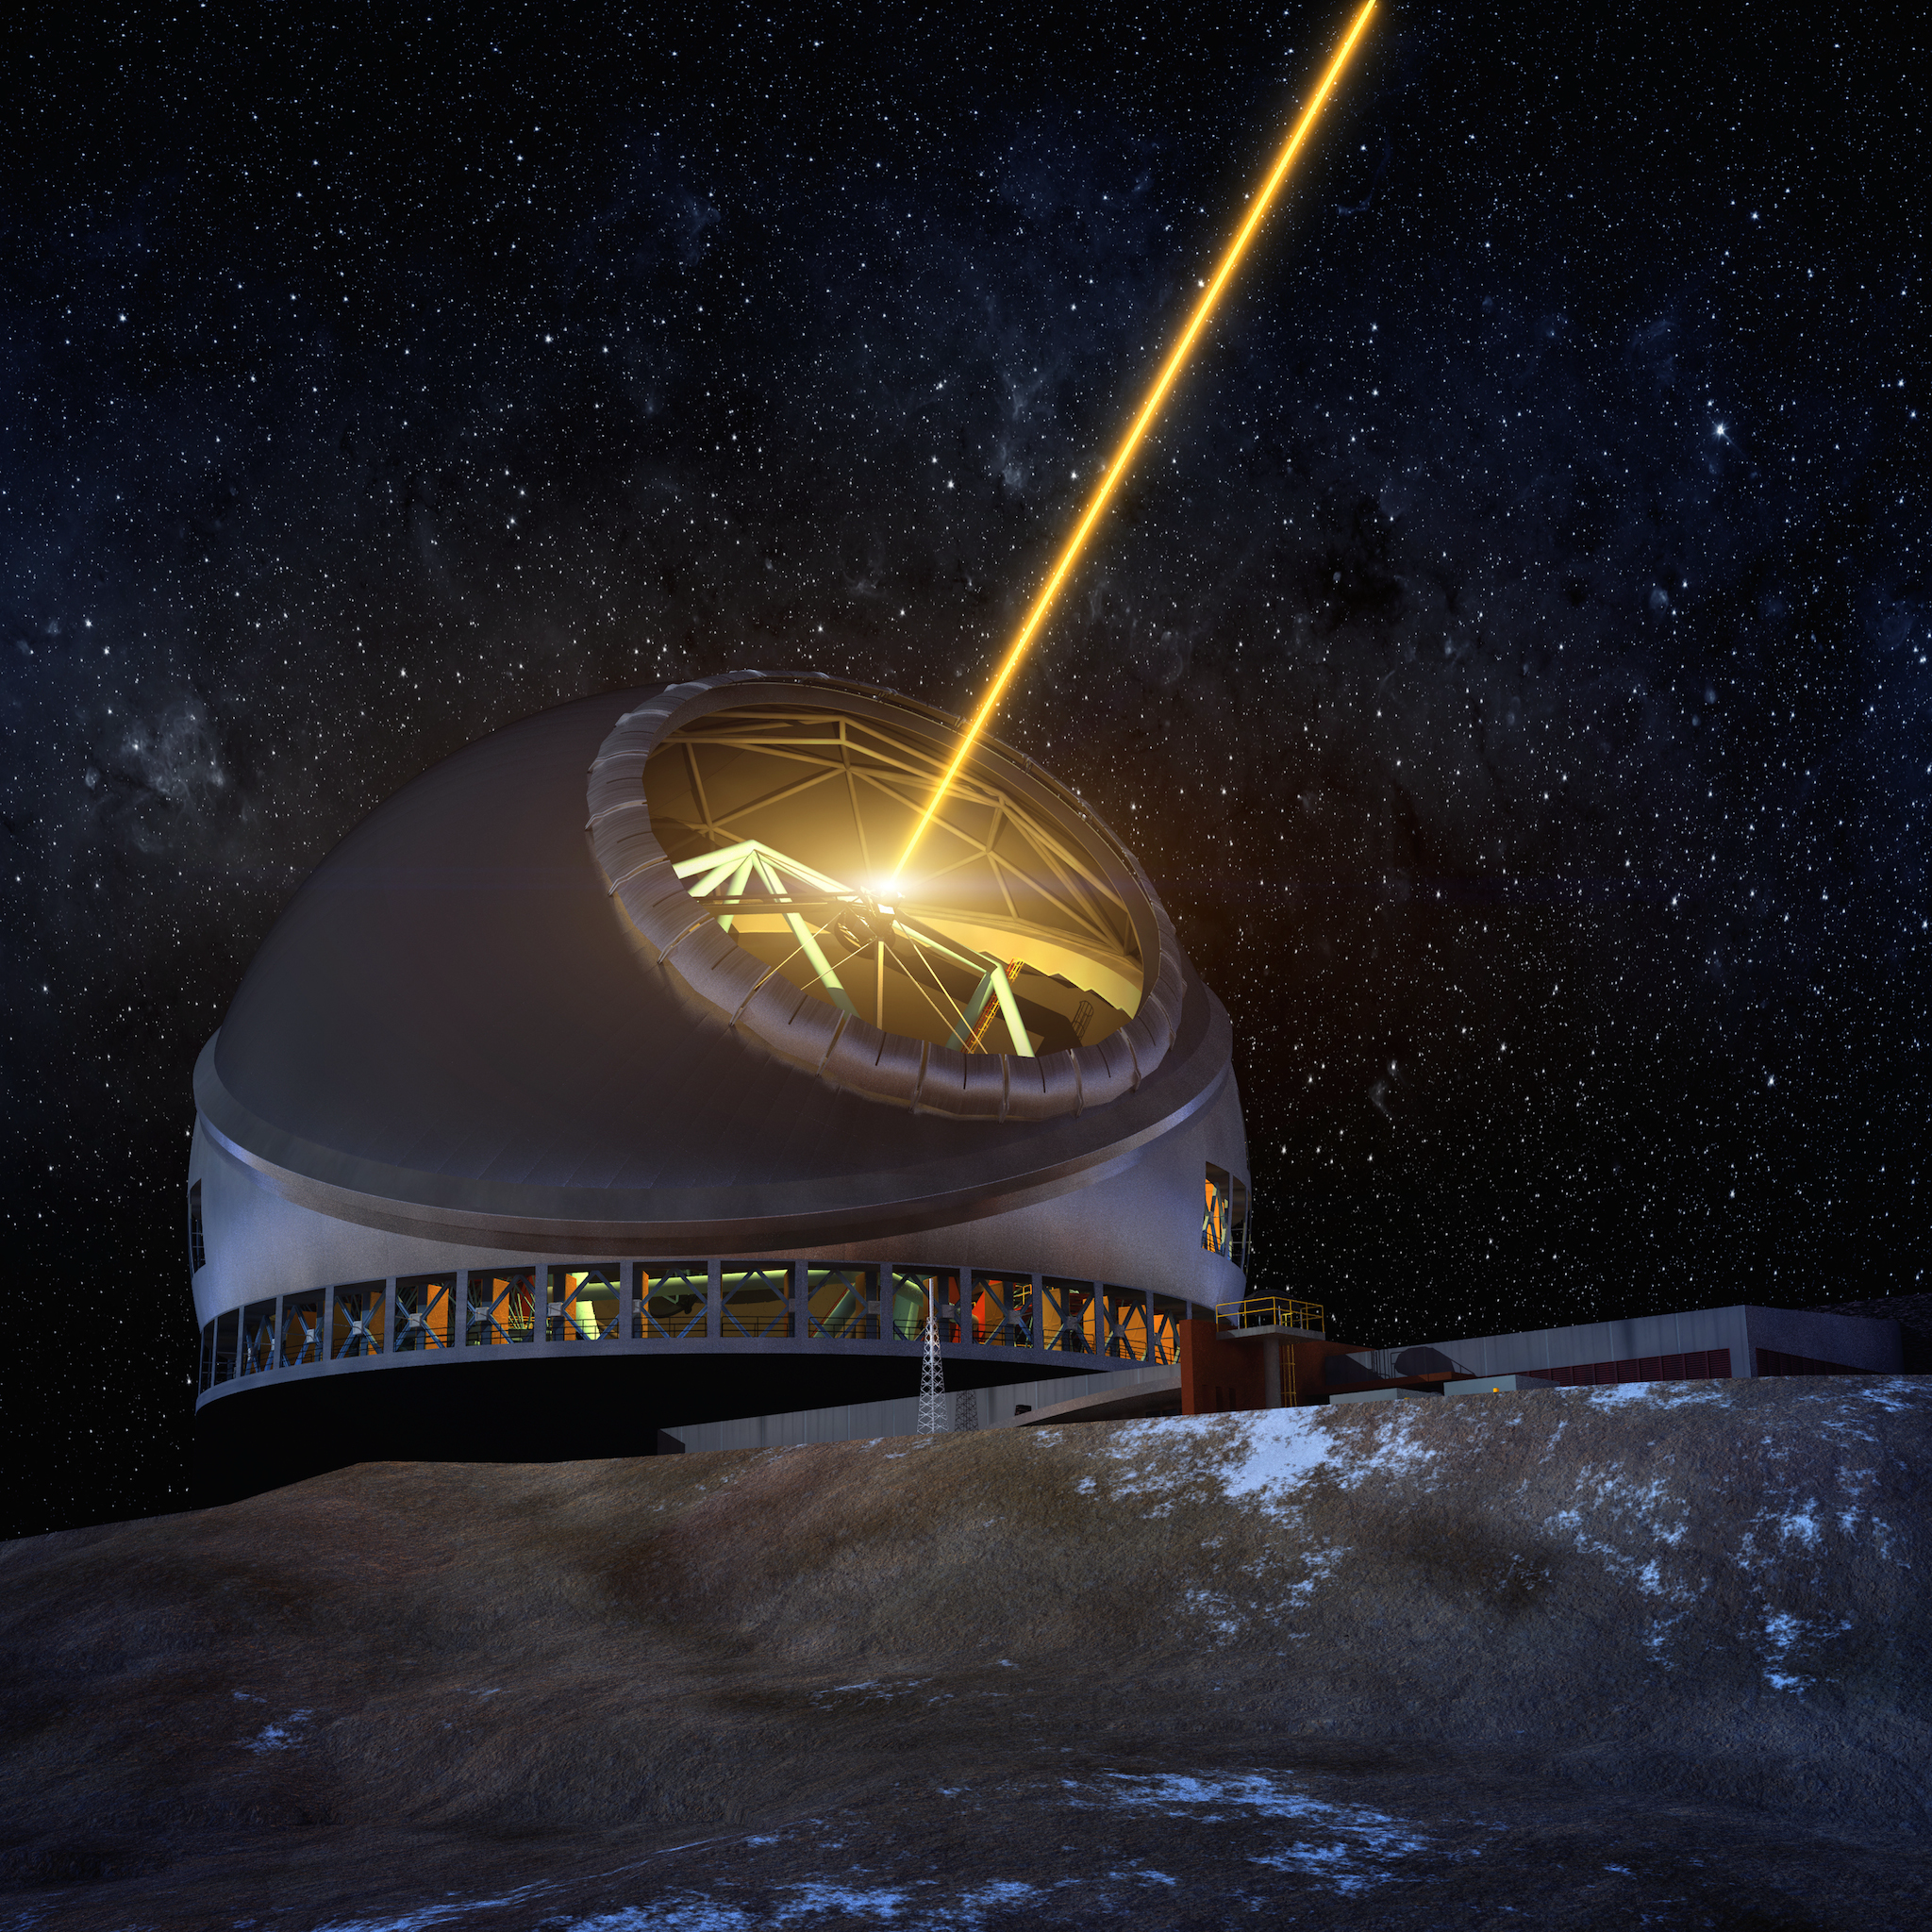

Thirty Meter Telescope at night

A render of the Thirty Meter Telescope facility.

Credit: TMT International Observatory